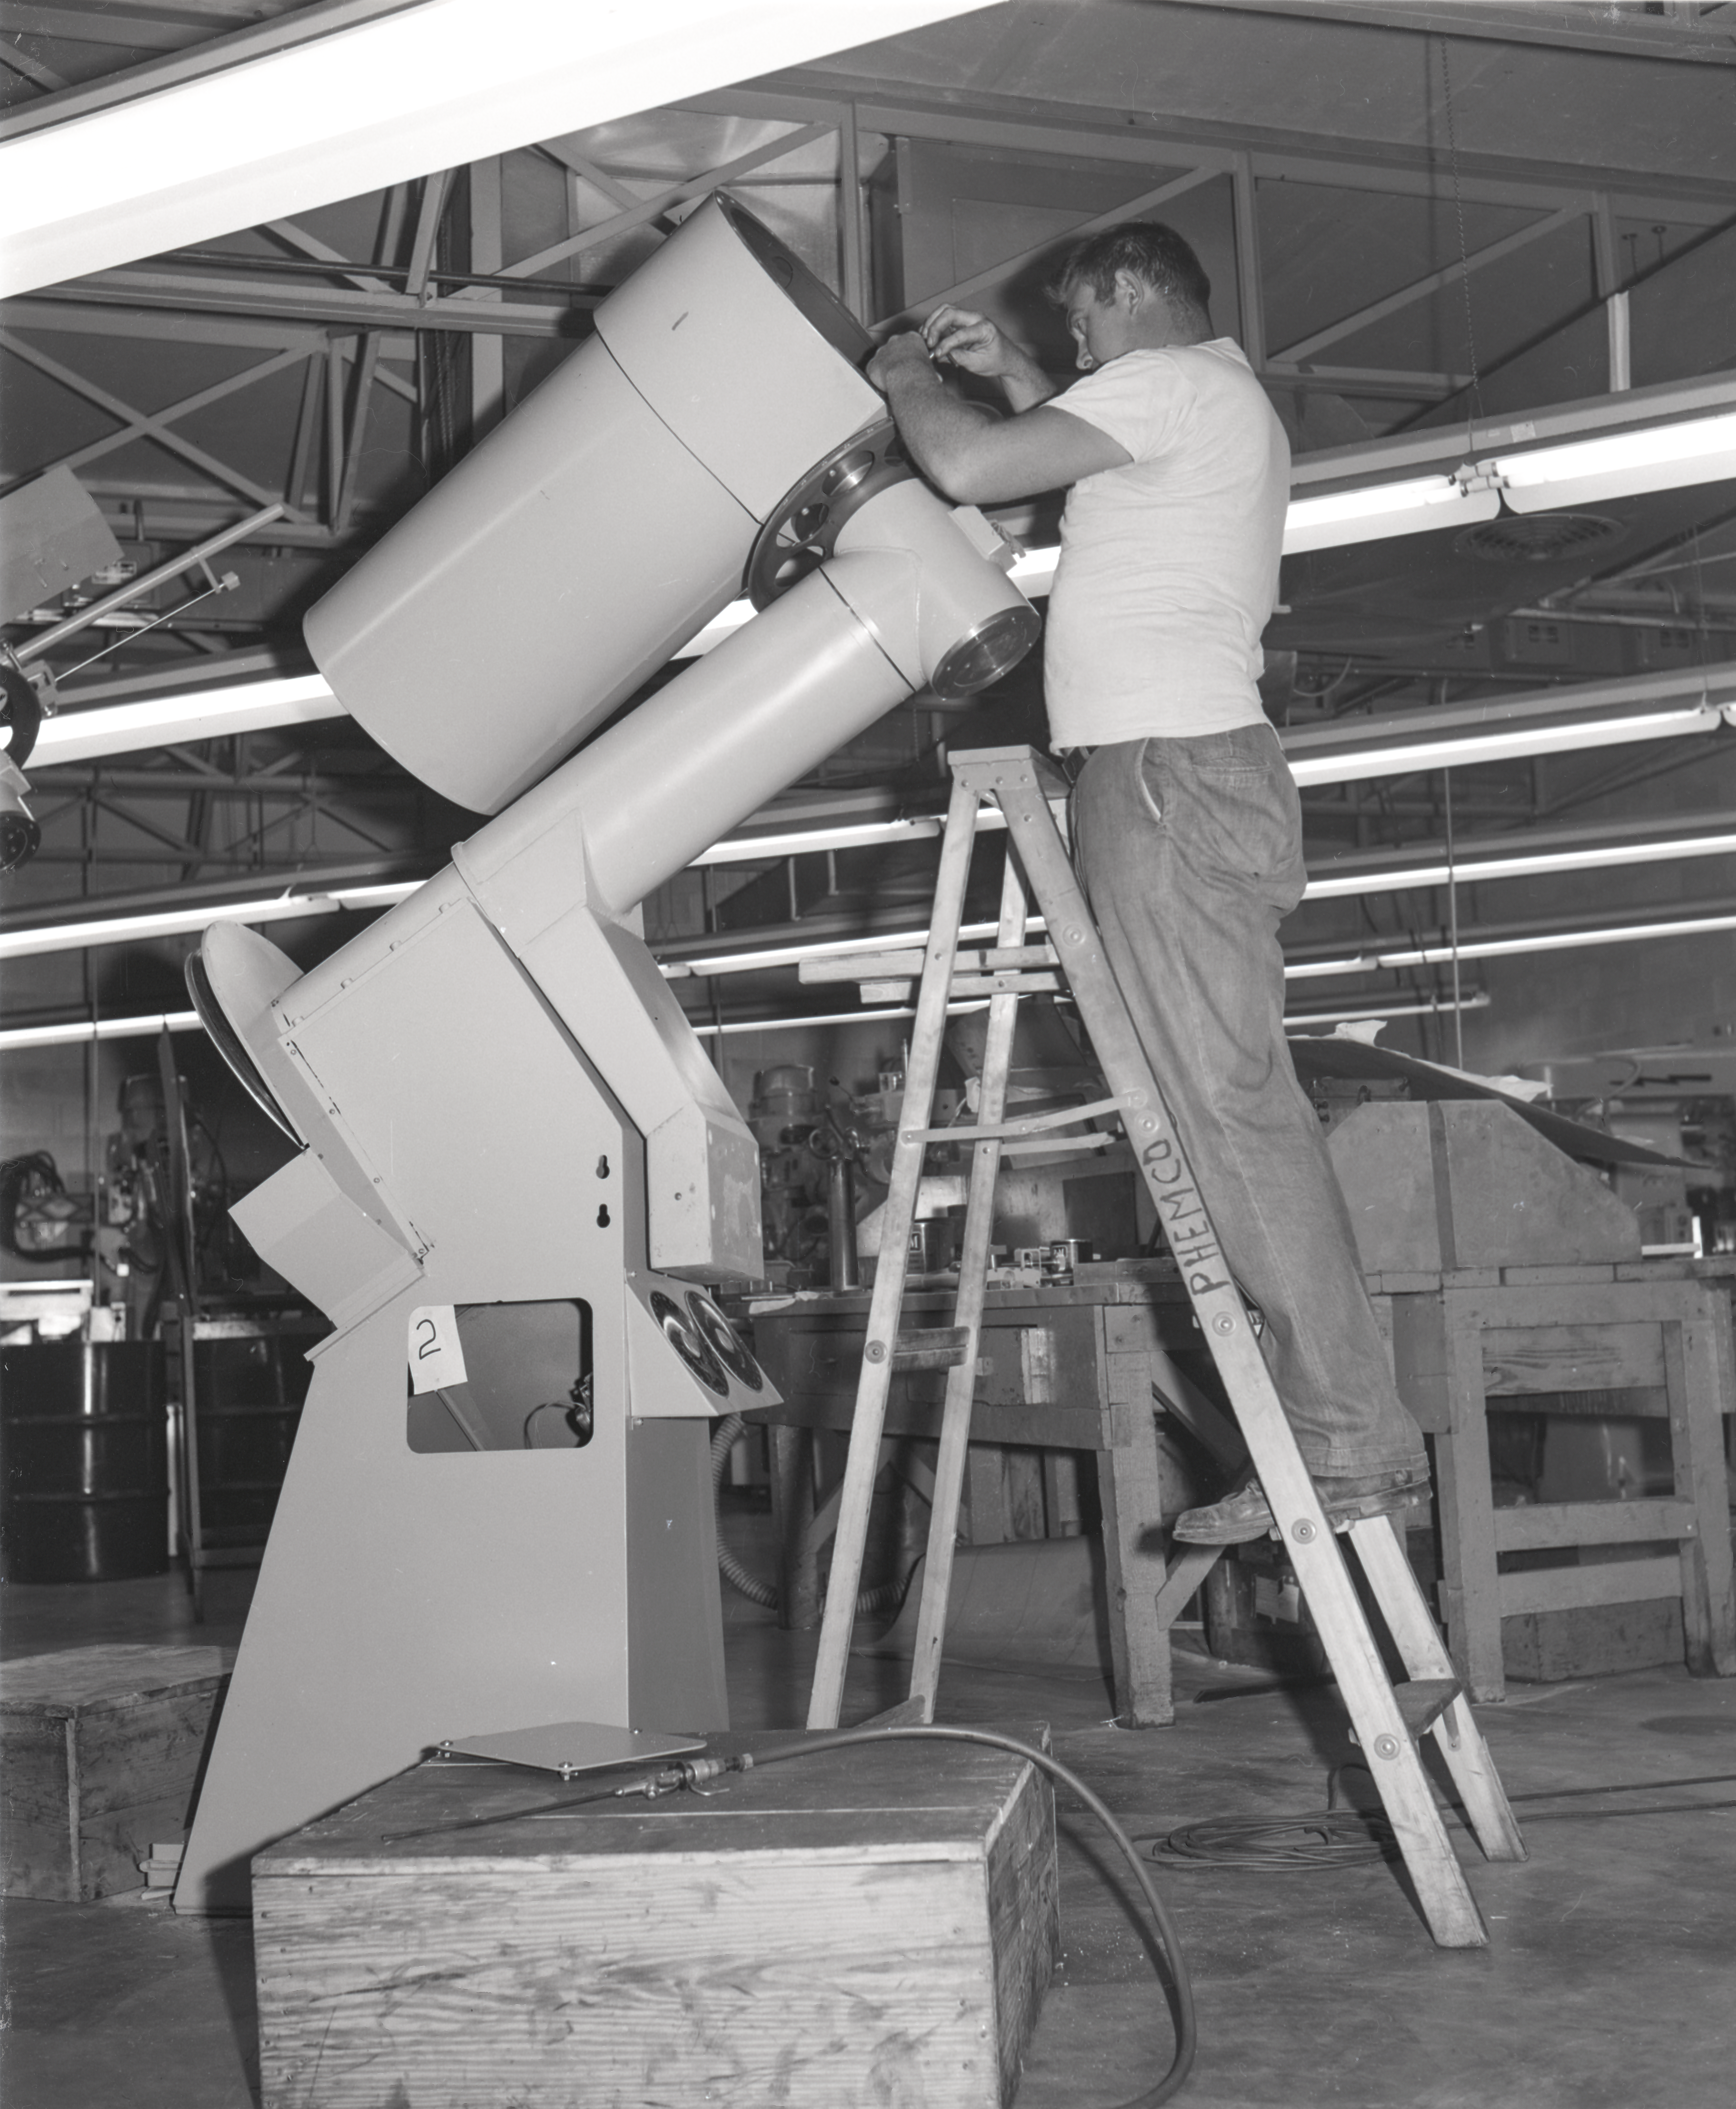

16-inch Telescope, 1958

This image is stored at NOIRLab Headquarters in Tucson, Arizona. For the original negative of this image, see KPNO Negatives envelope 330-360, 330. It was captured in 1958.

This image shows the 16-inch telescope that was used in a portable temporary housing and transported to locations to test site conditions before Kitt Peak was selected as the main site for the National Observatory.

This image is part of NSF NOIRLab’s historical archives.

Credit: KPNO/NOIRLab/NSF/AURA